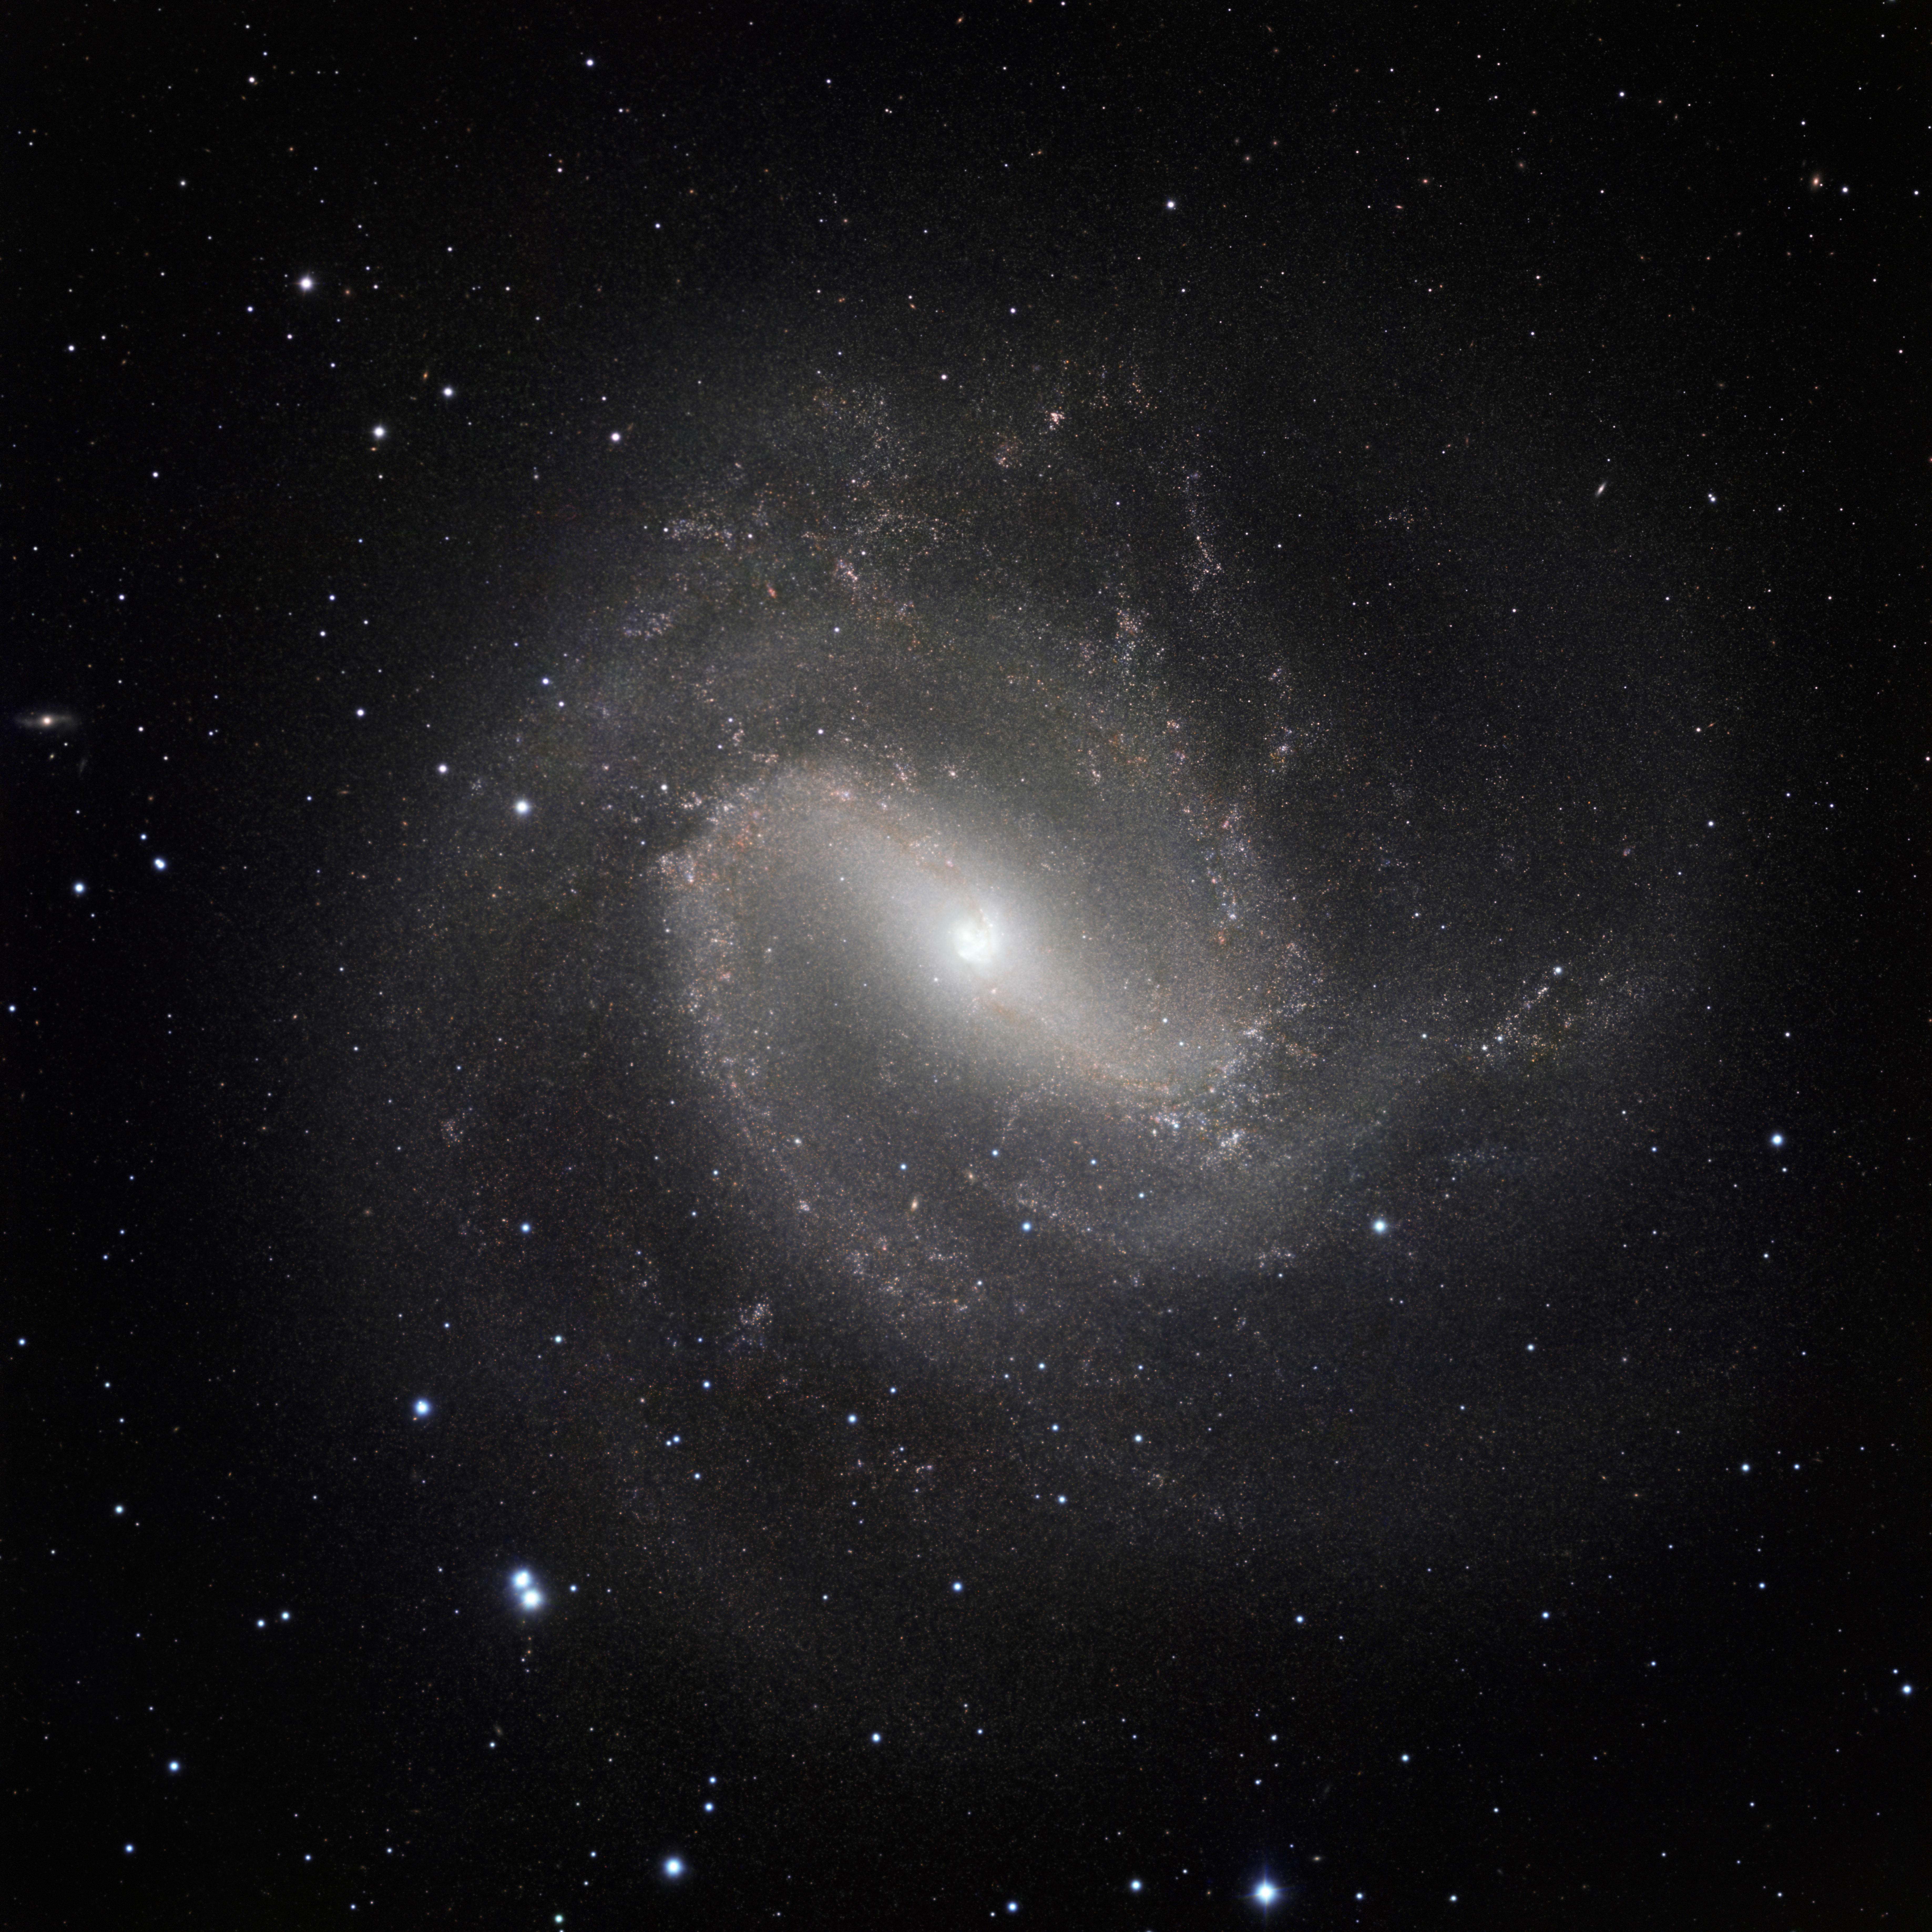

The classic spiral Messier 83 seen in the infrared with HAWK-I

This image of the nearby galaxy Messier 83 was taken in the infrared part of the spectrum with the HAWK-I instrument on ESO’s Very Large Telescope. The very fine image quality of this camera, coupled with the huge light-collecting power of the VLT, reveals vast numbers of stars within the galaxy. The images were taken in three different parts of the infrared spectrum and the total exposure time was eight and a half hours, split into more than five hundred exposures of one minute each. The field of view is about 13 arcminutes across.

Credit: ESO/M. Gieles. Acknowledgement: Mischa Schirmer